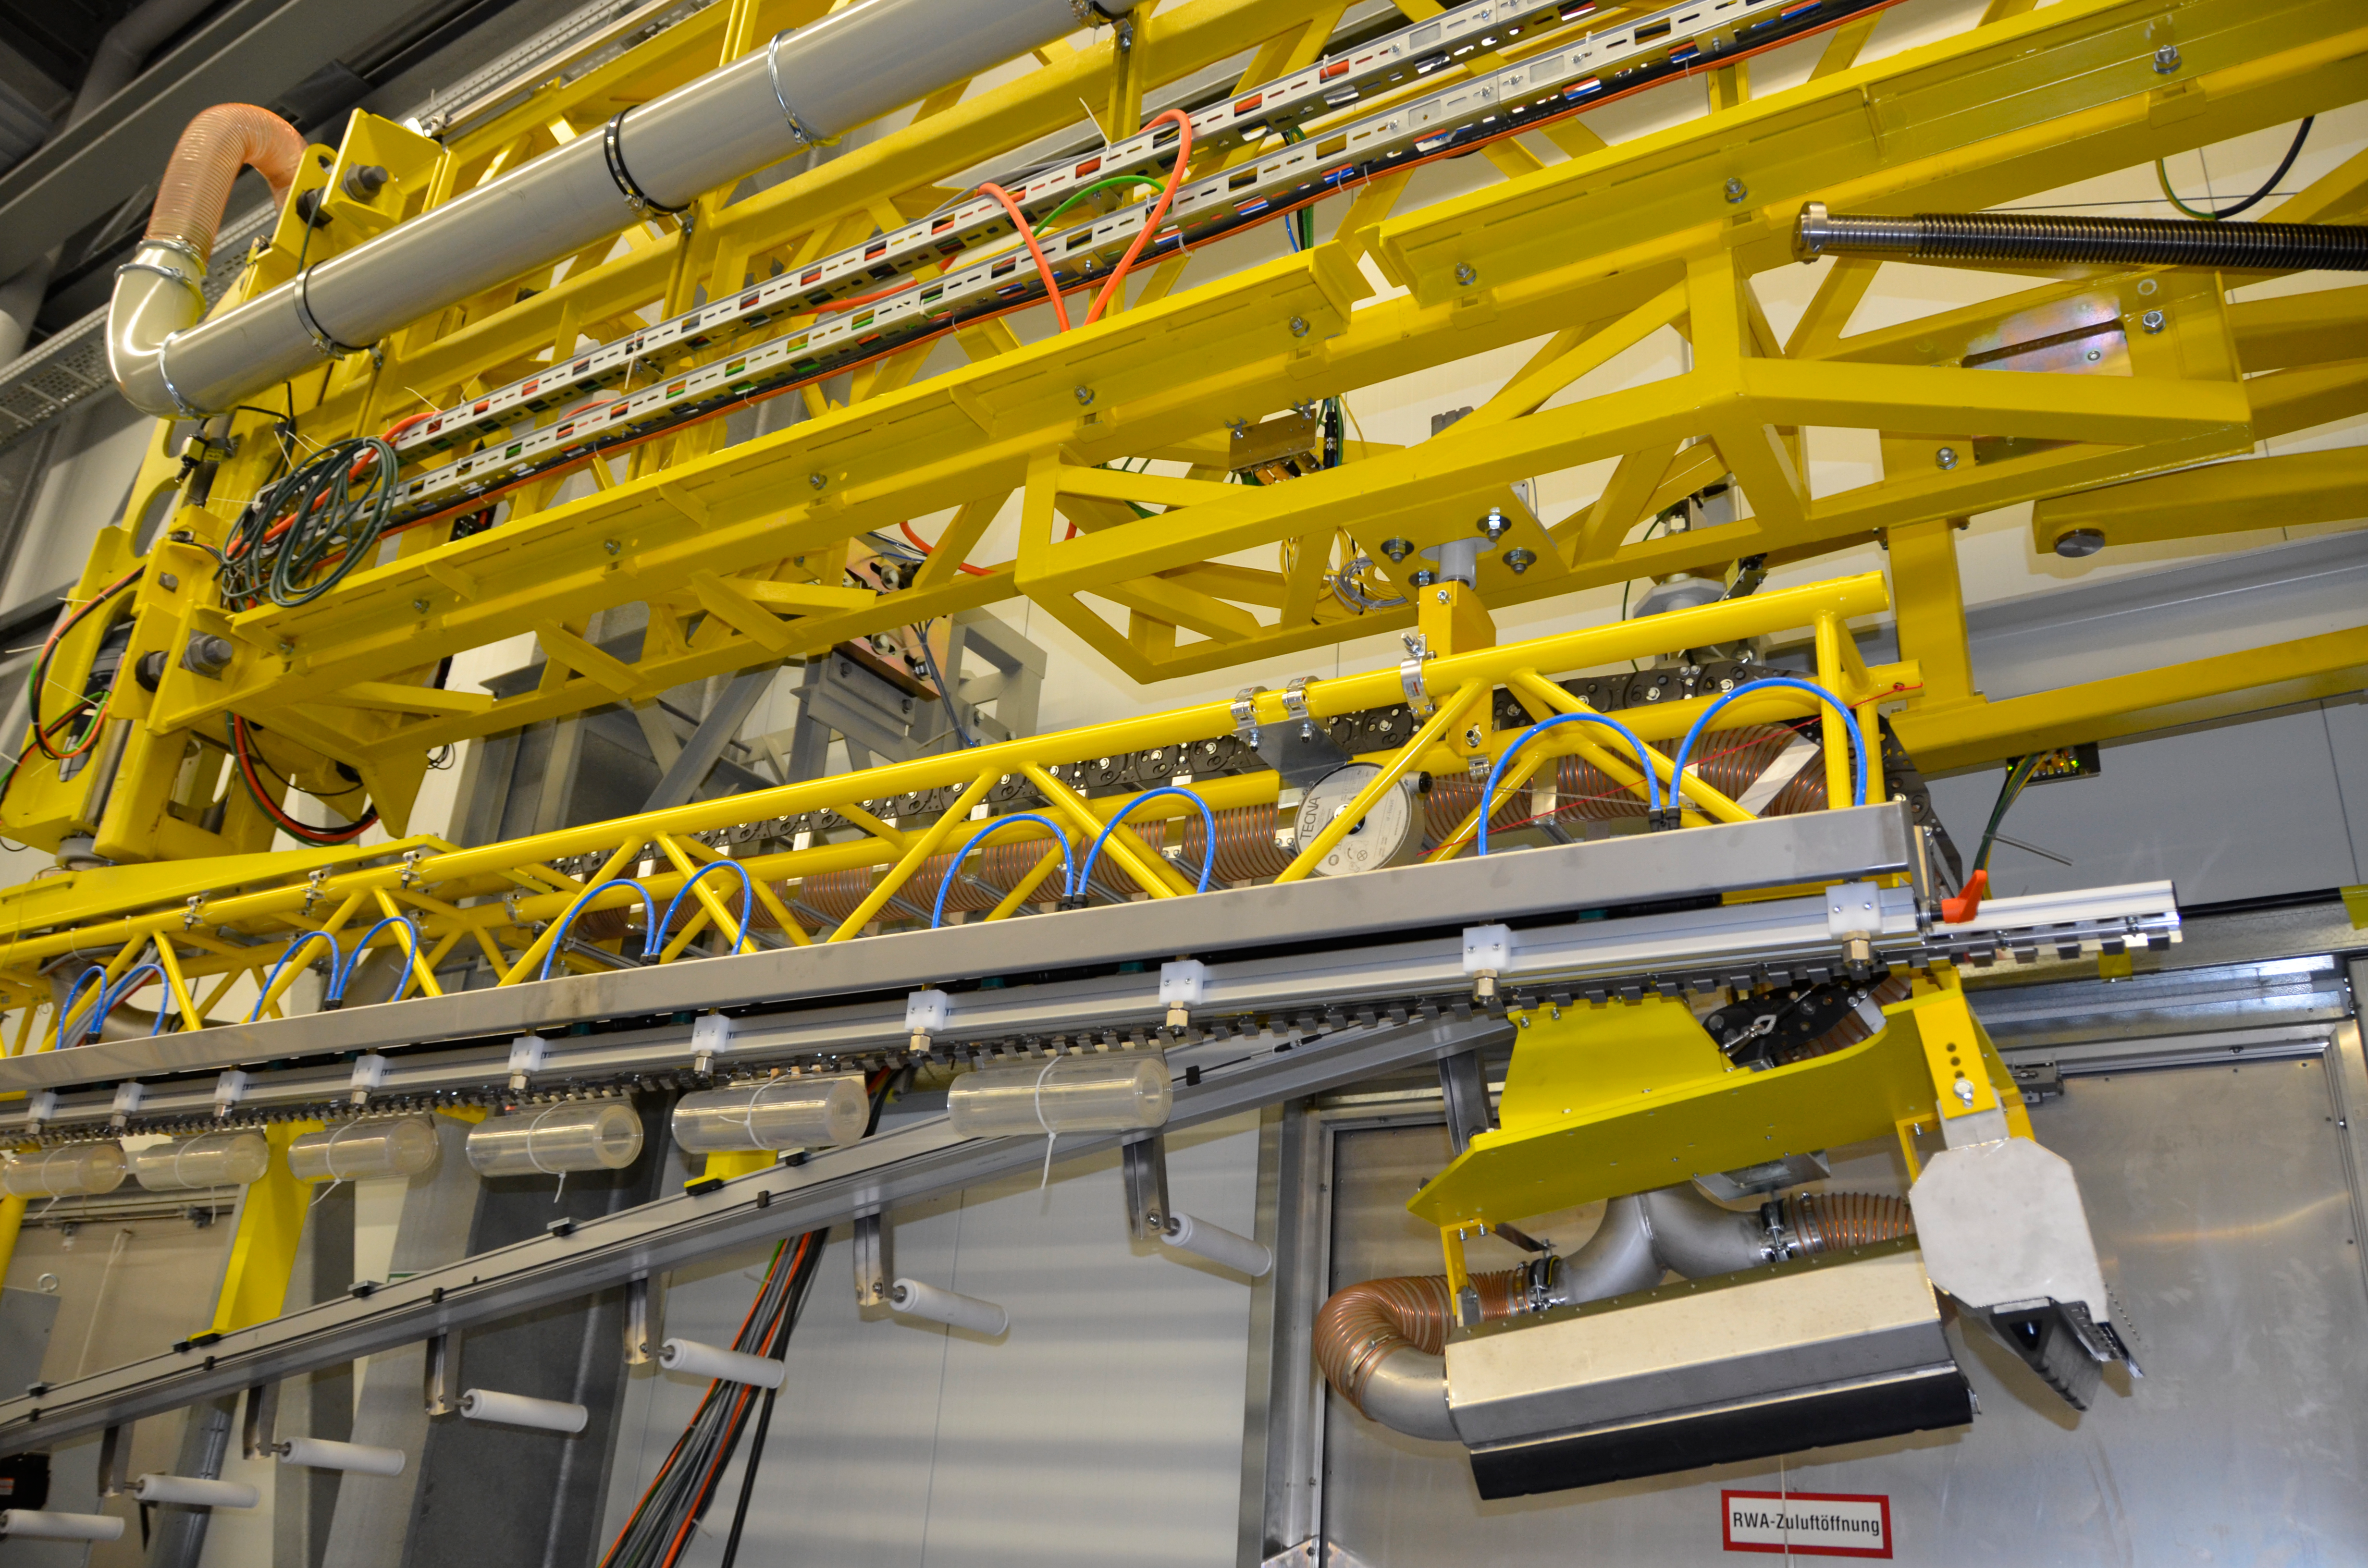

Washing Station

These photos of the washing station were submitted by LSST Coating Chamber Engineer Tomislav Vucina. To ensure optimal performance of the LSST telescope, a regular cleaning schedule of its mirrors will be implemented during operations. More information at http://ls.st/u59

Credit: Rubin Observatory/NSF/AURA